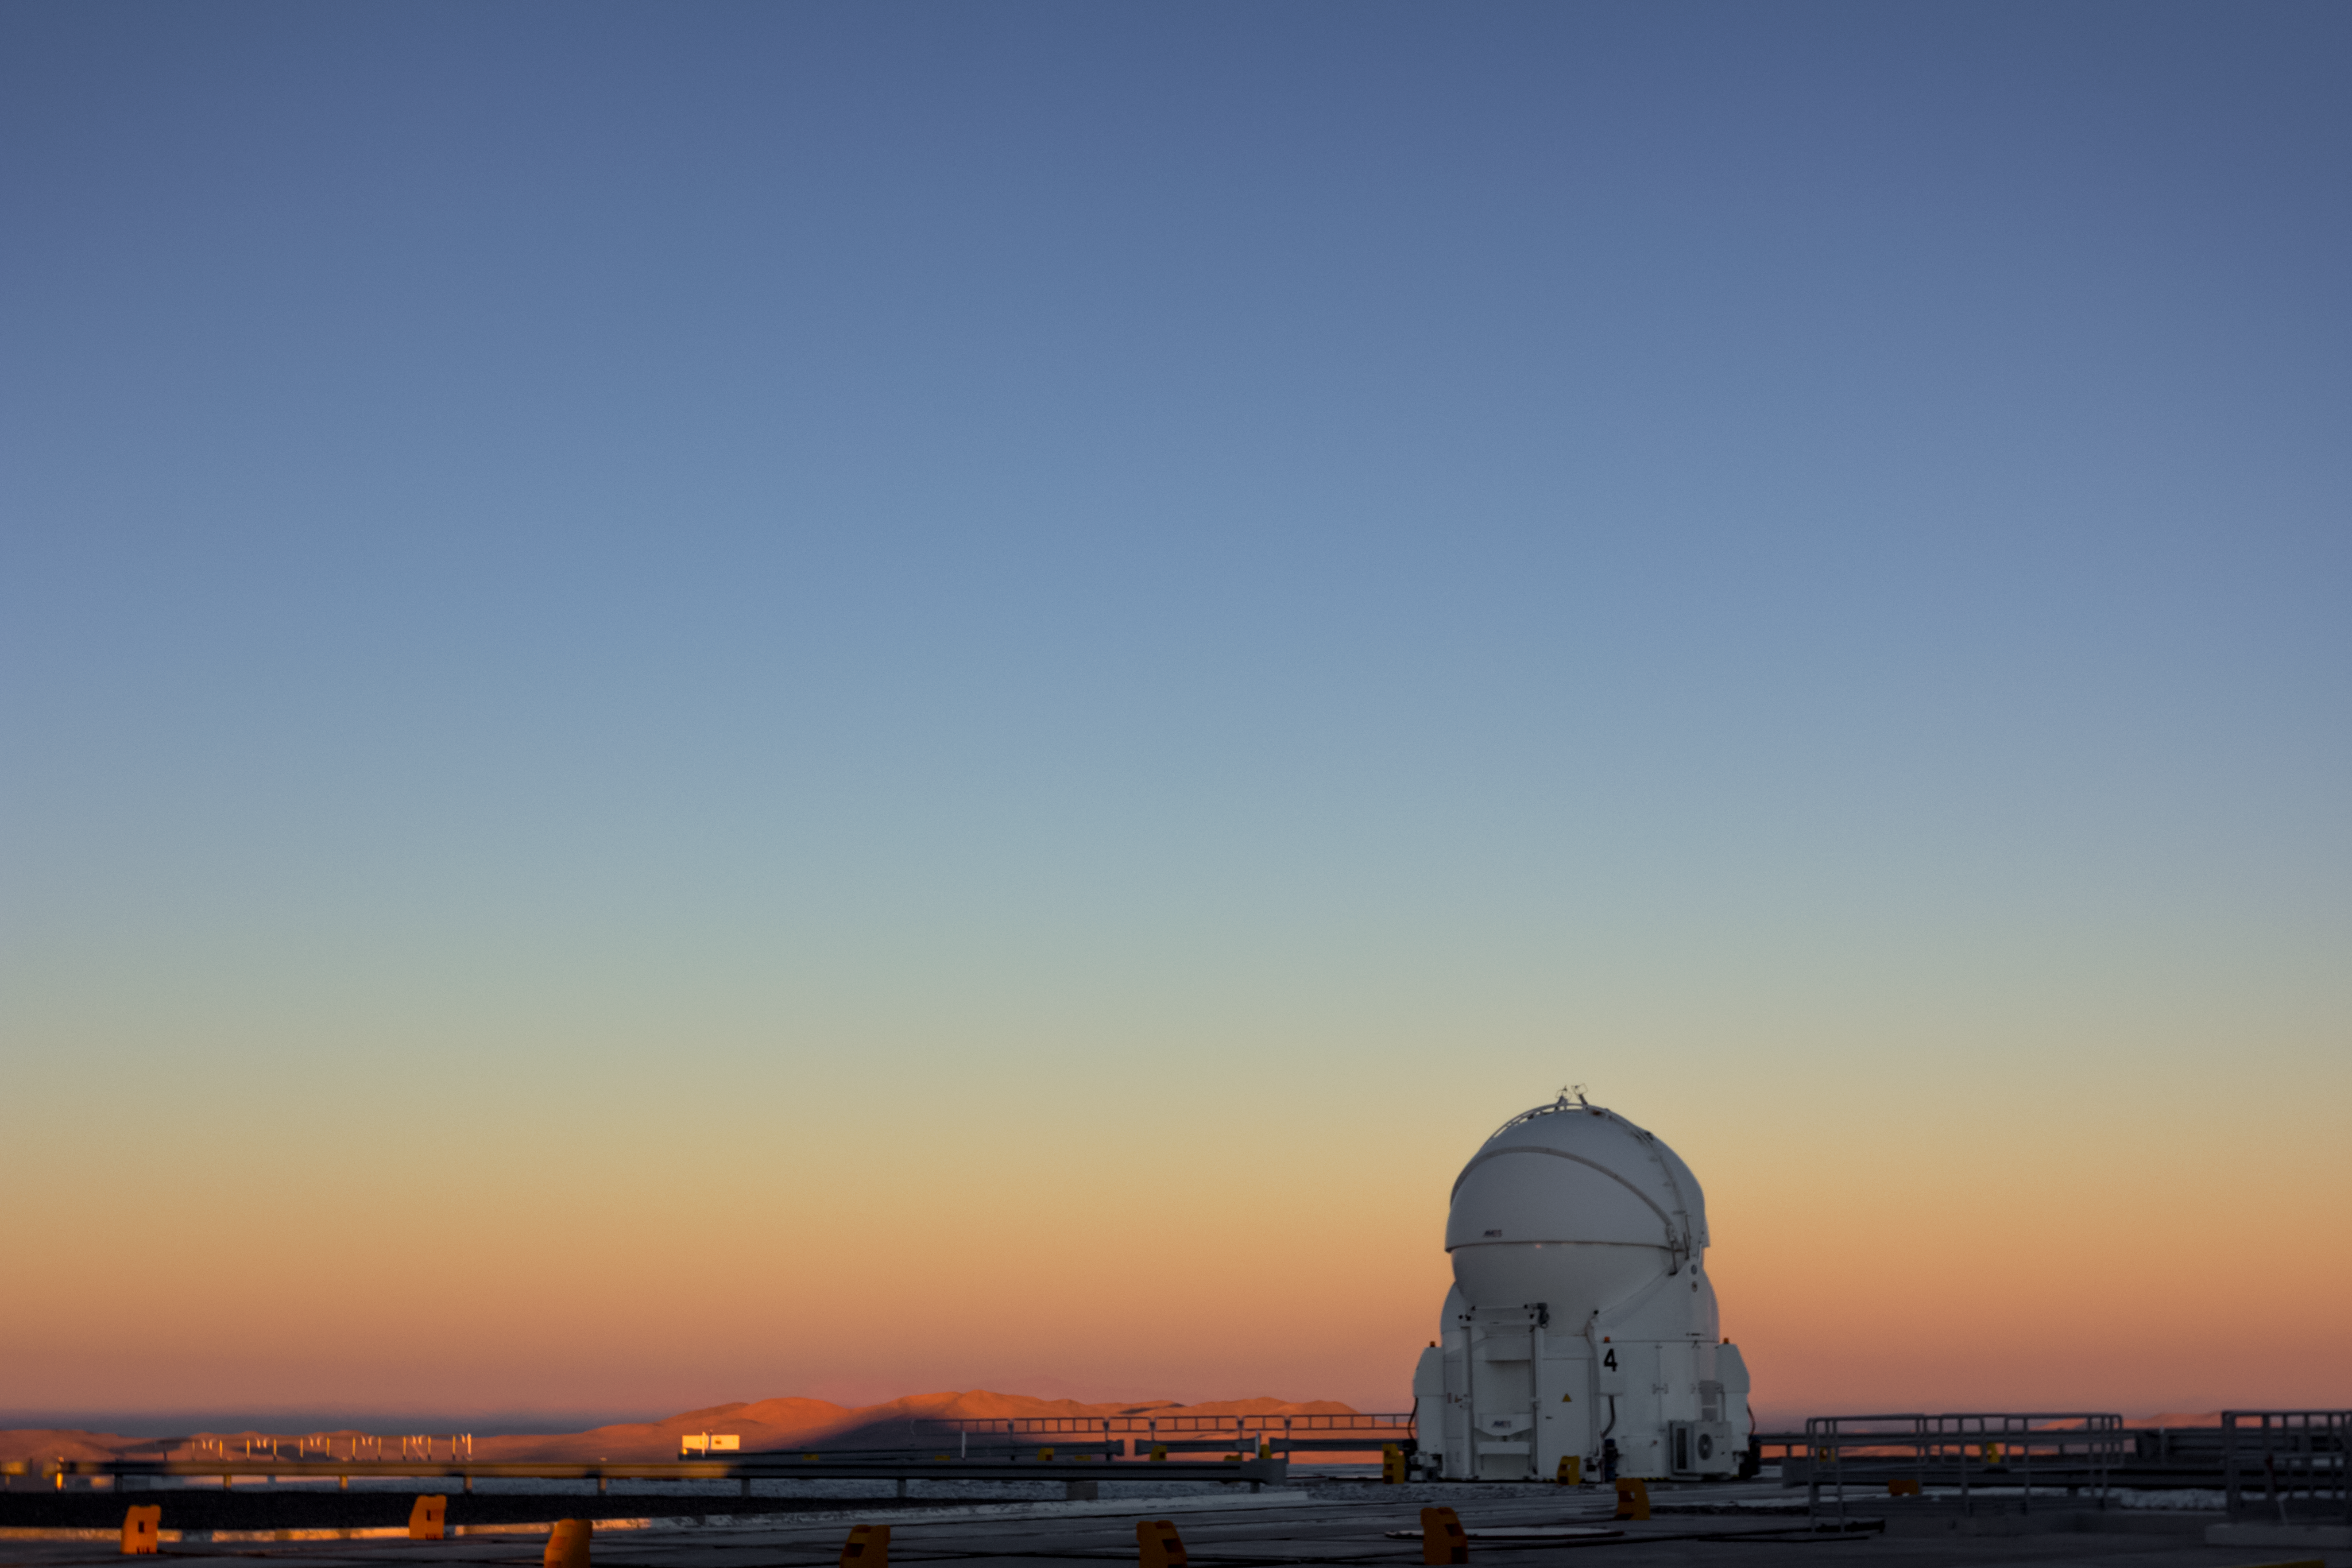

Sky fade

One of the four Auxiliary Telescopes (ATs) that form part of ESO's Very Large Telescope in northern Chile stands alone against the colourful sky. Too light for observing, the AT's casing is closed.

Credit: J. Milli/ESO